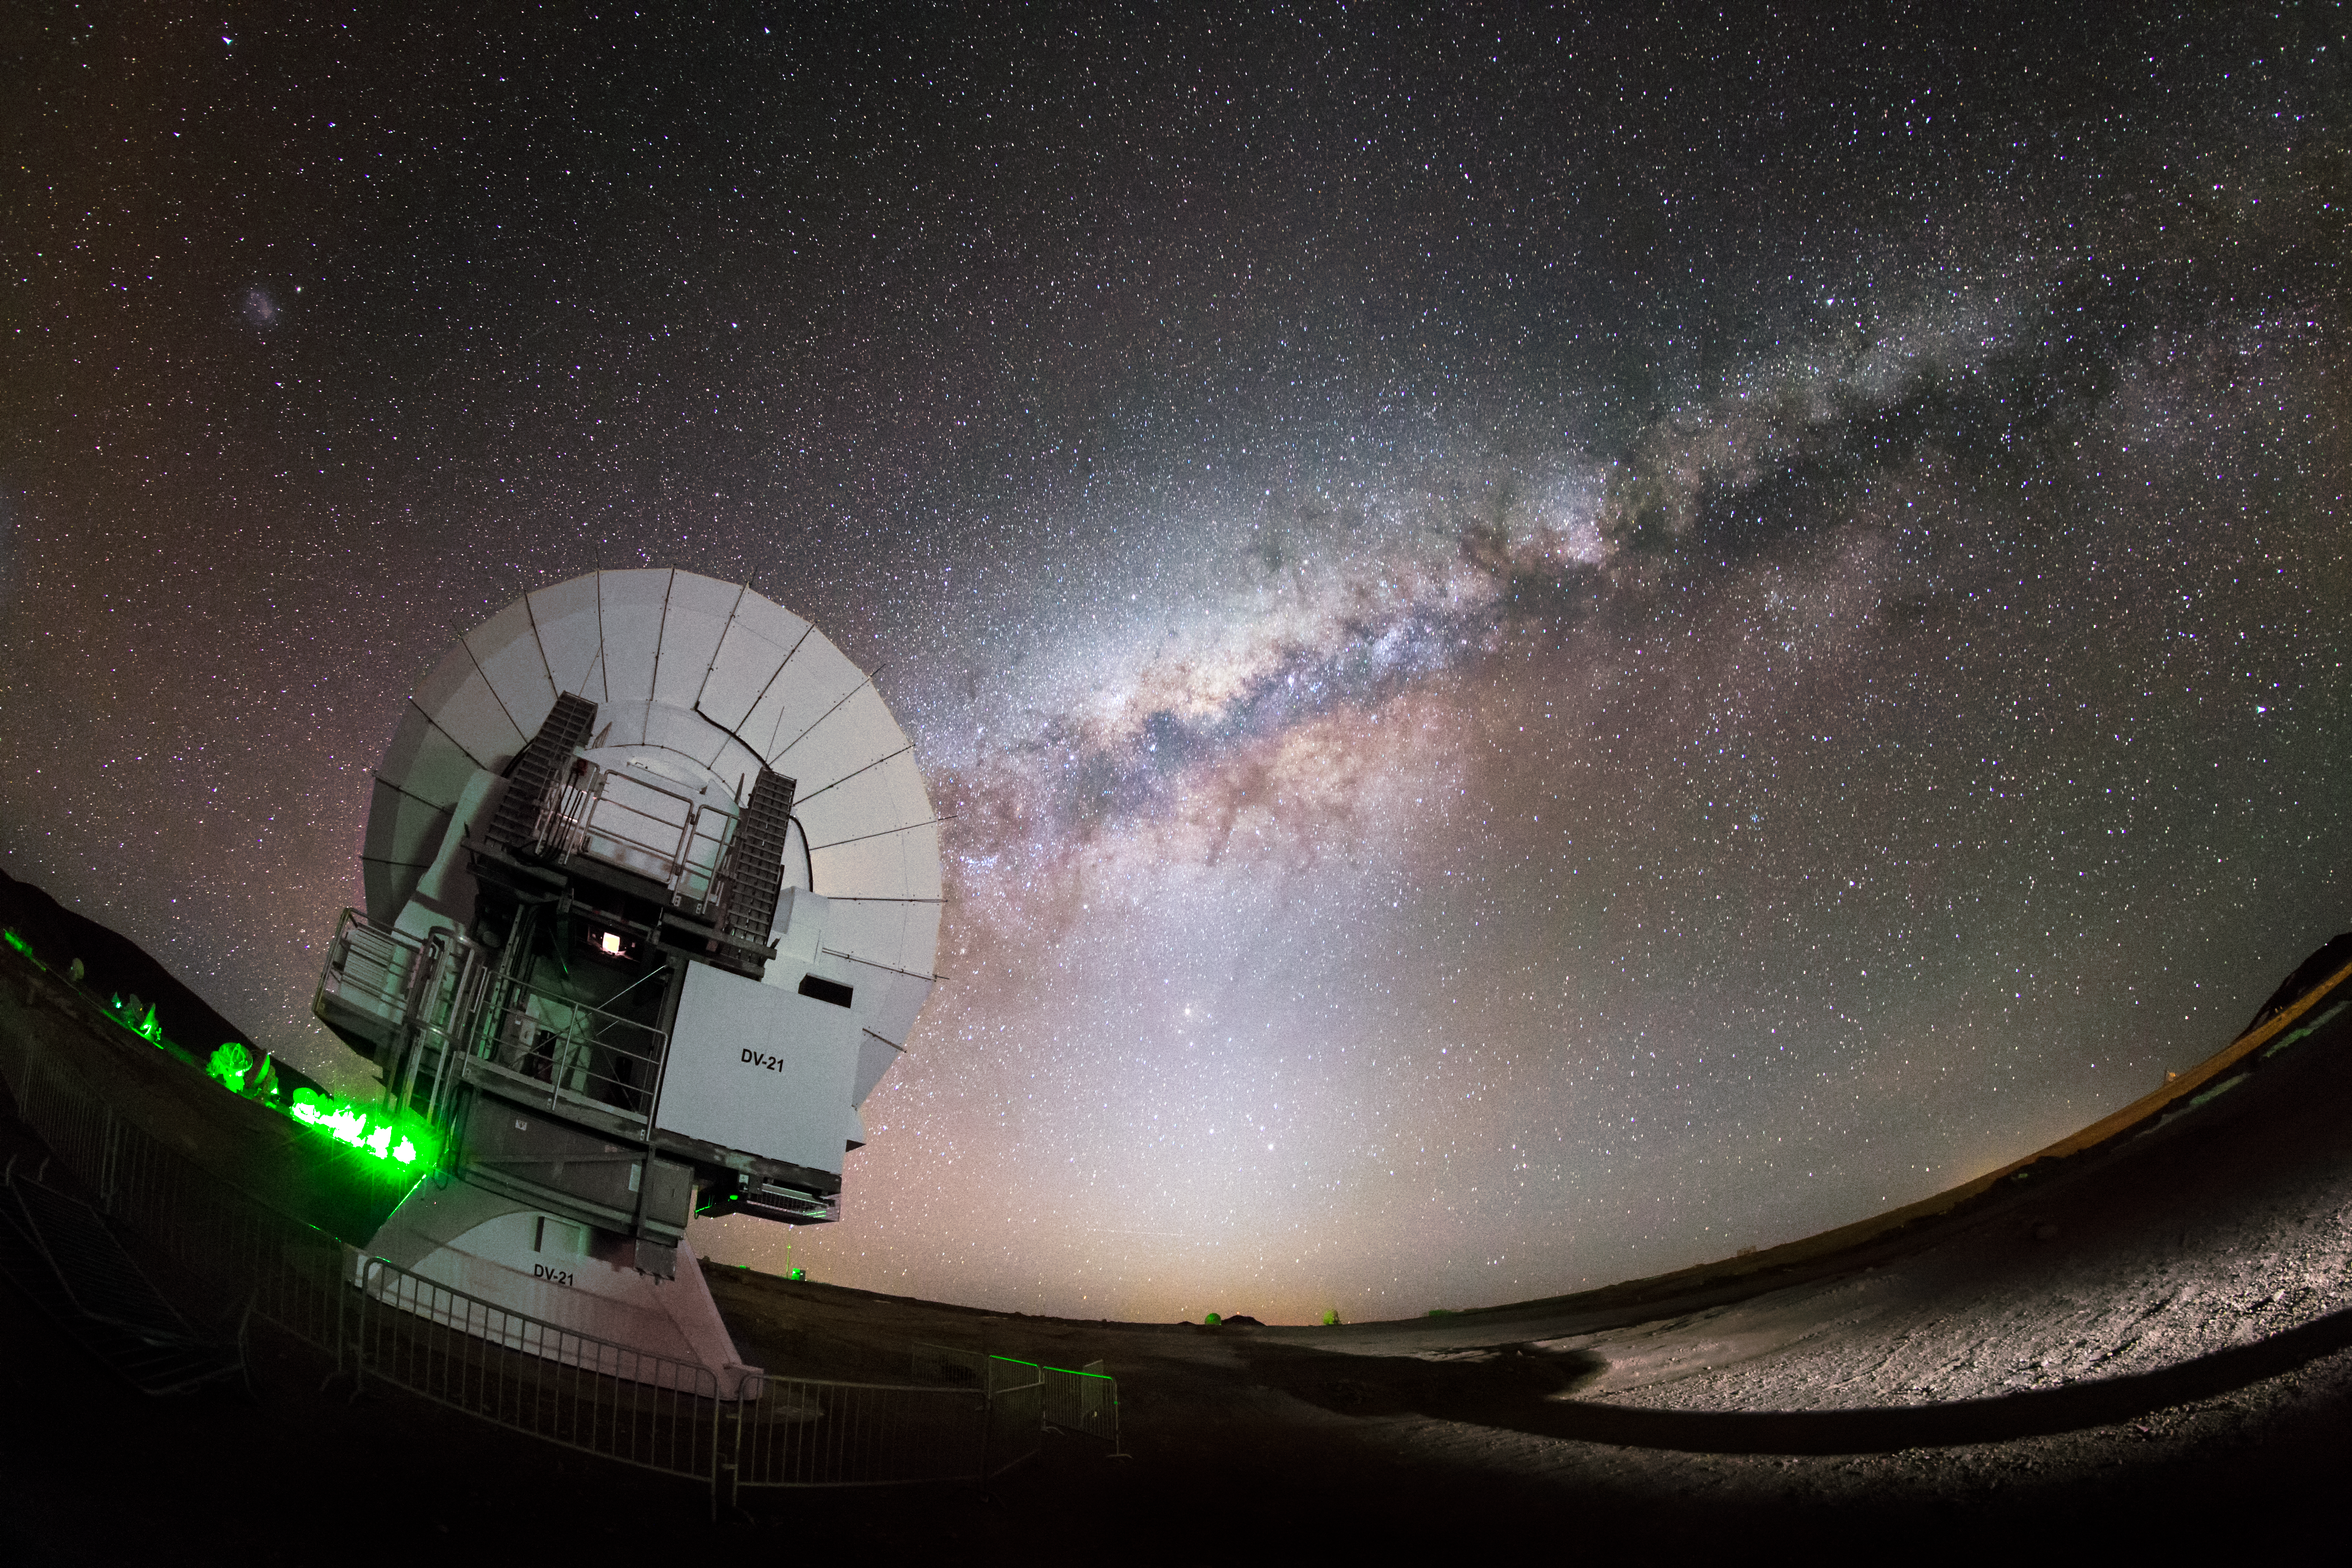

ALMA and the Milky Way

The Milky Way, majestic and magical, snakes across the sky in a glowing arc above the Chajnantor plateau in Chile's Atacama Desert. In the foreground is one of the more exotic inhabitants of this desolate region — one of the 66 dishes making up the Atacama Large Millimeter/submillimeter Array (ALMA).

Credit: ESO/M. Claro